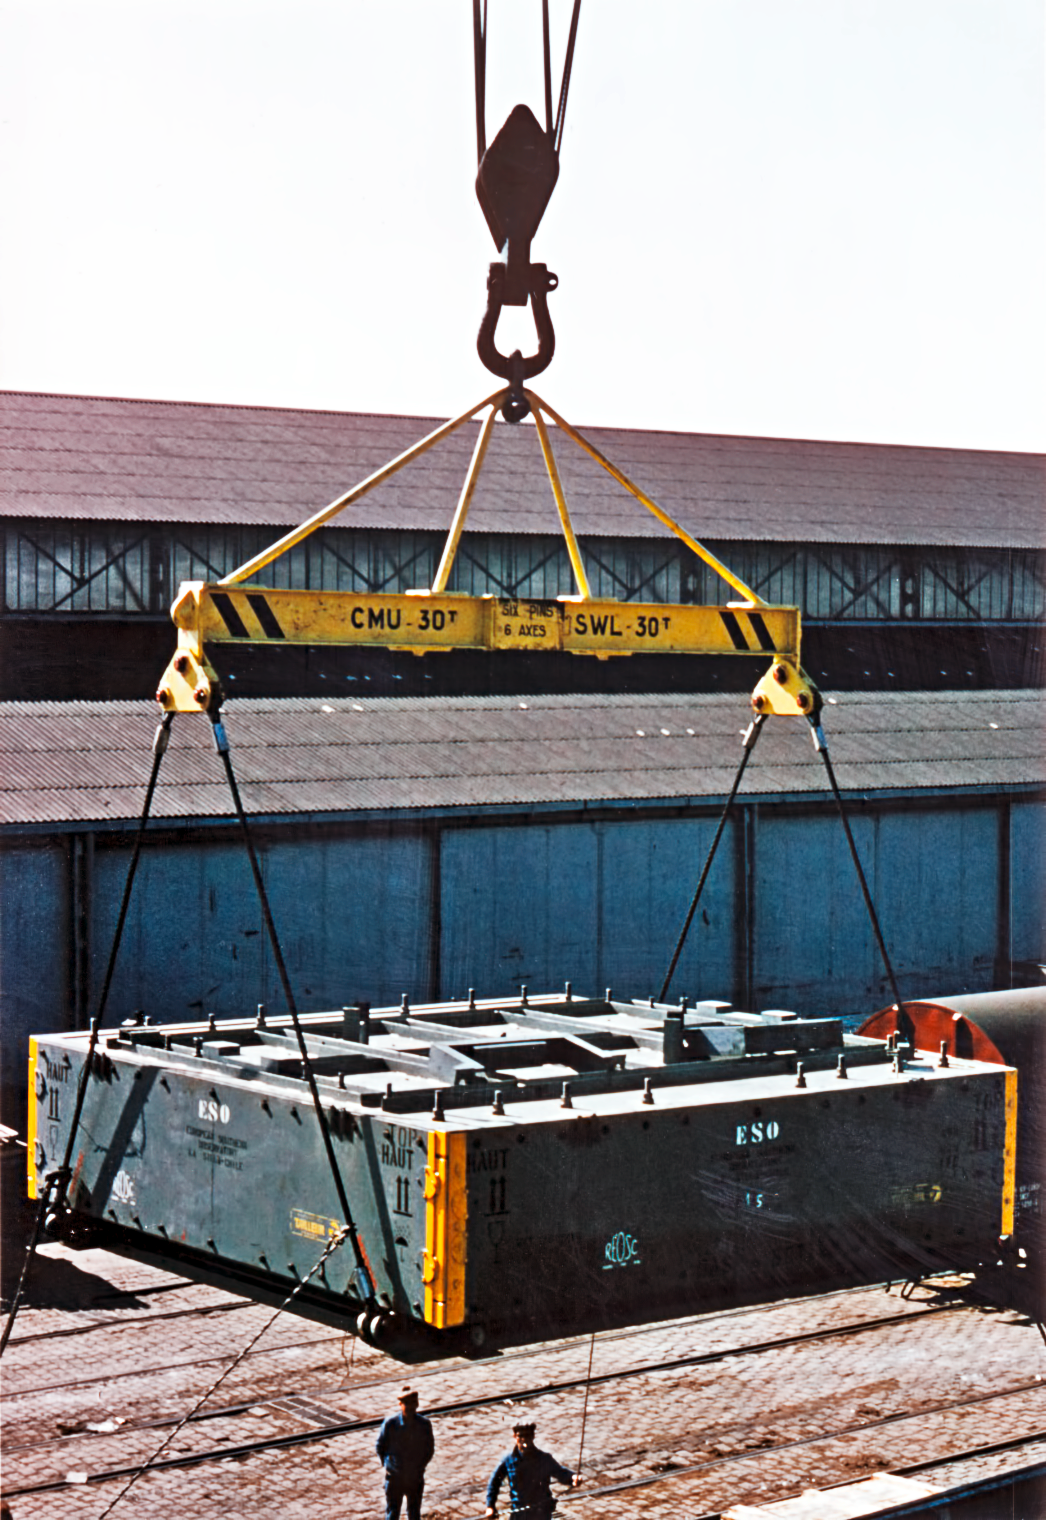

Transporting the ESO 3.6-metre telescope's mirror

The ESO 3.6-metre telescope's primary mirror is transported to Chile.

Credit: ESO